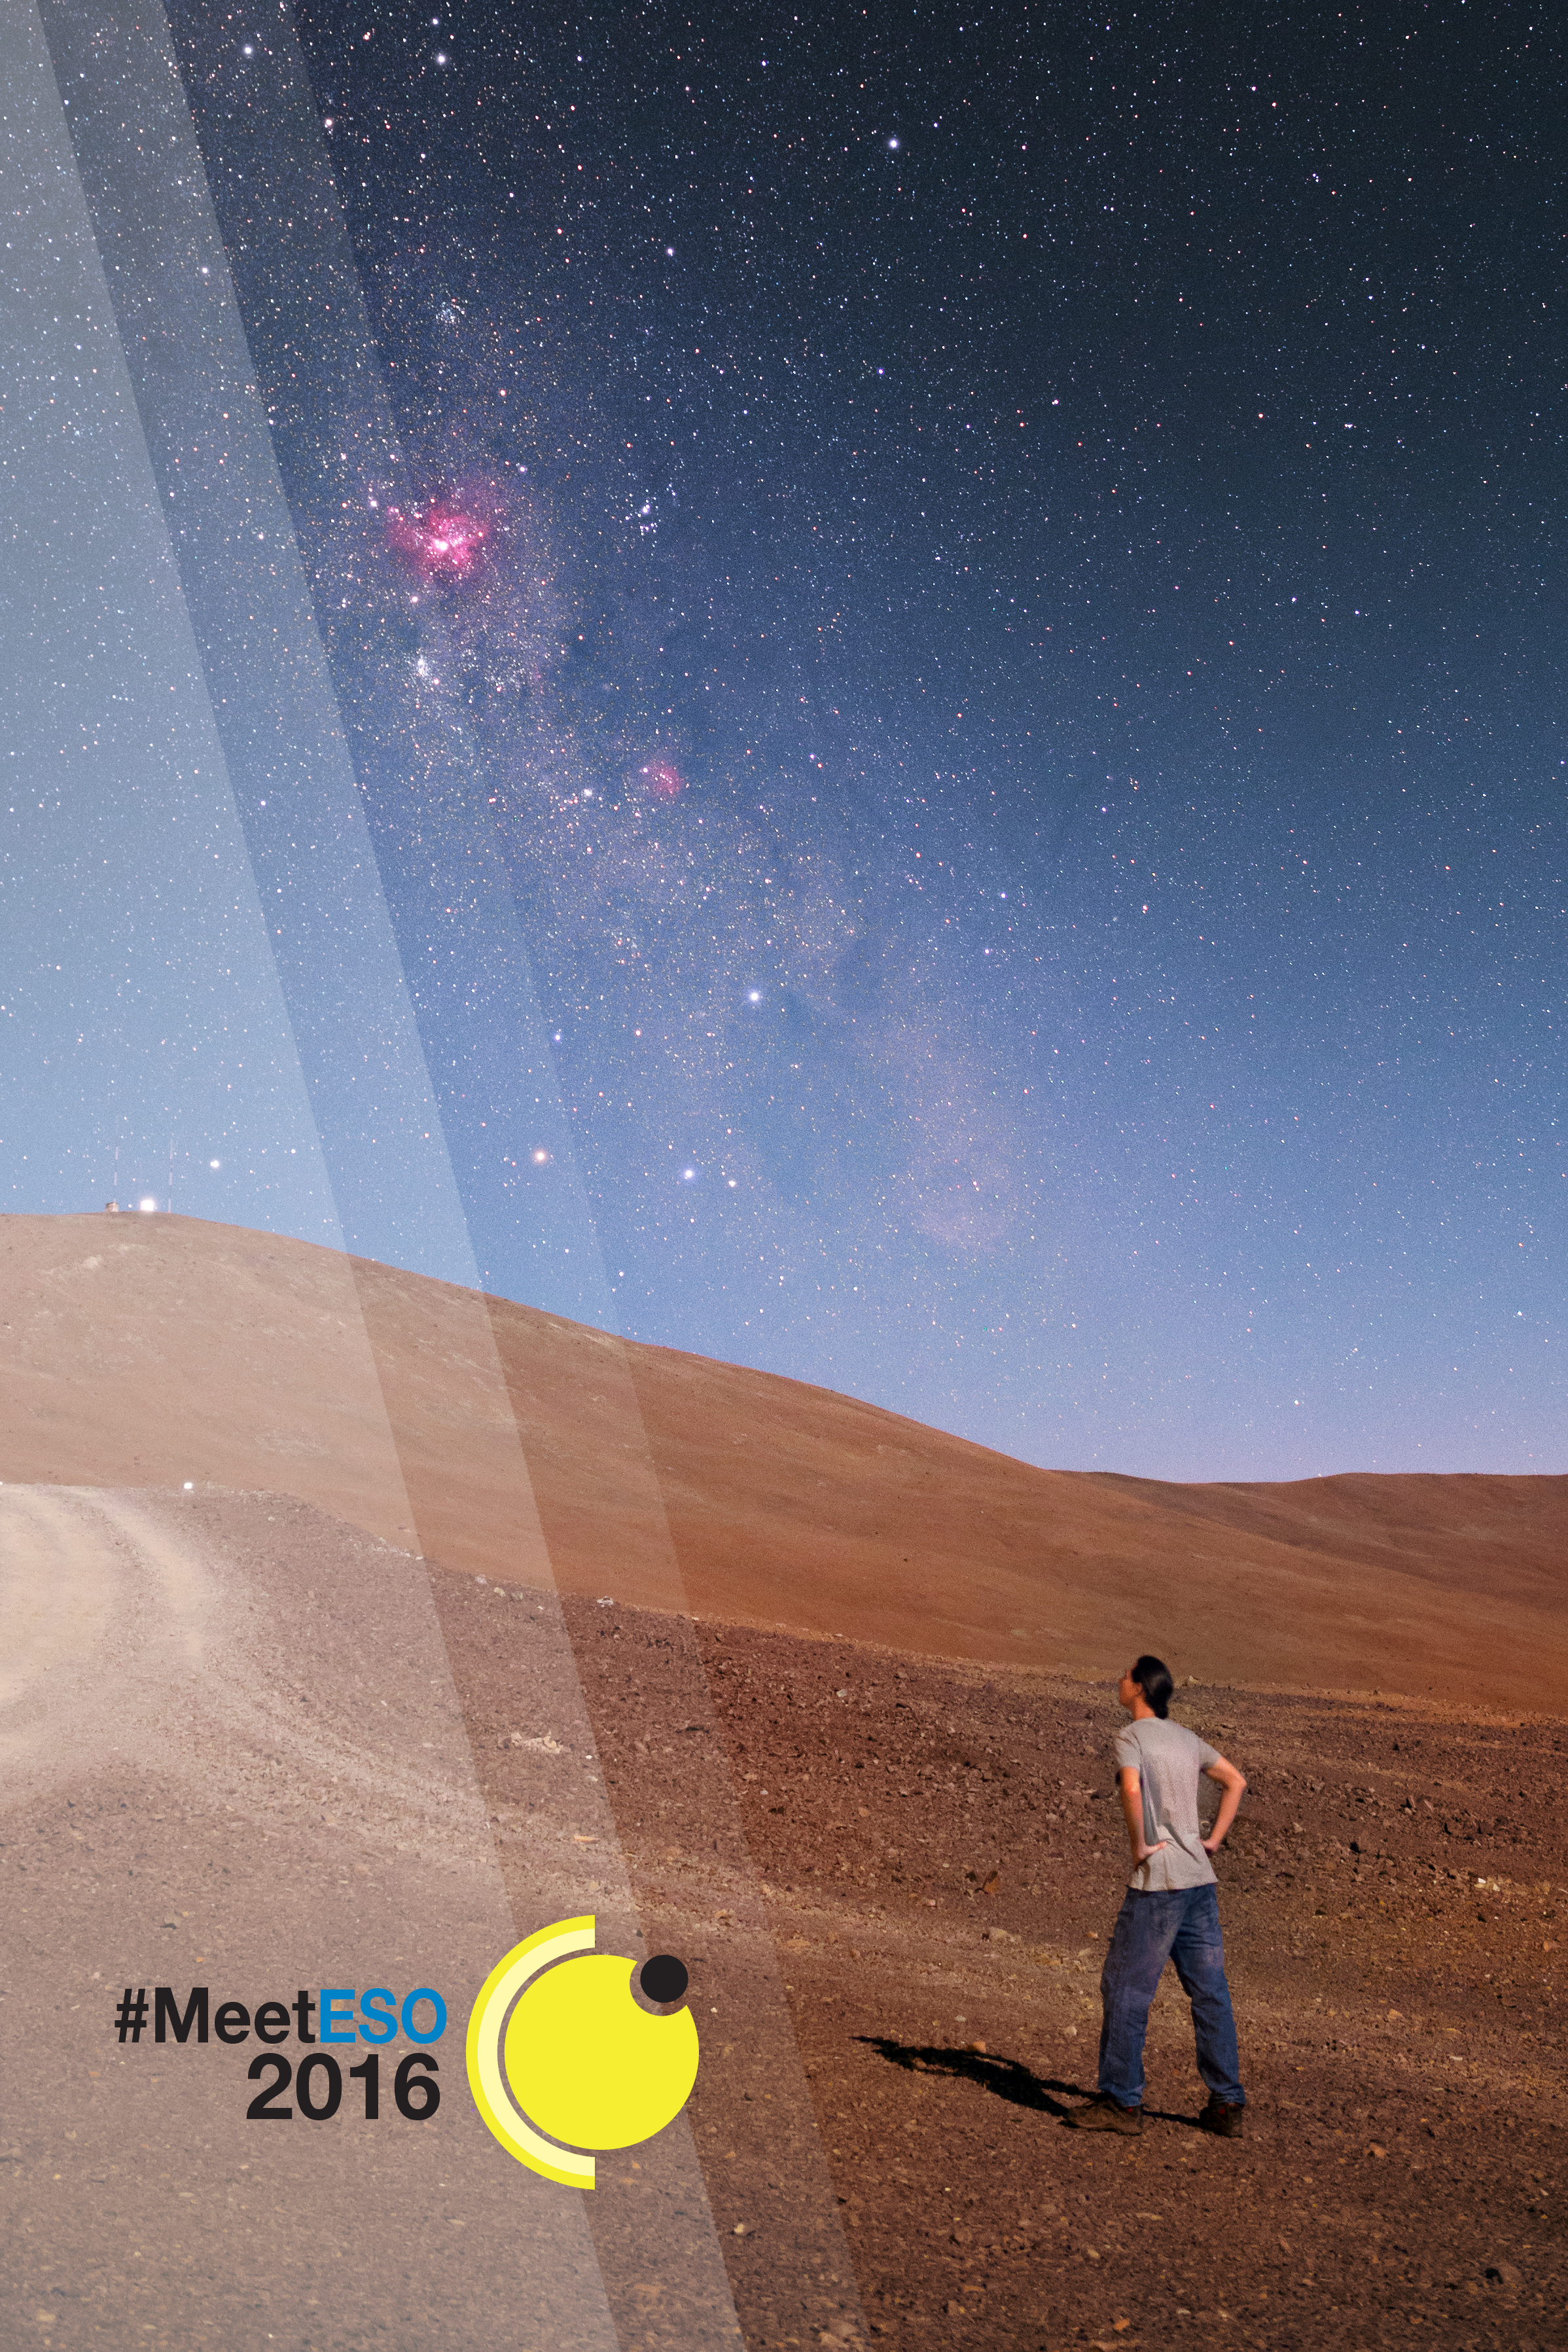

#MeetESO, ESO’s first social media gathering in Chile

ESO is organising its first social media gathering at its sites in Chile to coincide with the 2016 transit of Mercury. #MeetESO will be a meeting dedicated exclusively to keen social media users from ESON countries who enjoy sharing information about astronomy. Read more here.

Credit: P. Horálek/ESO